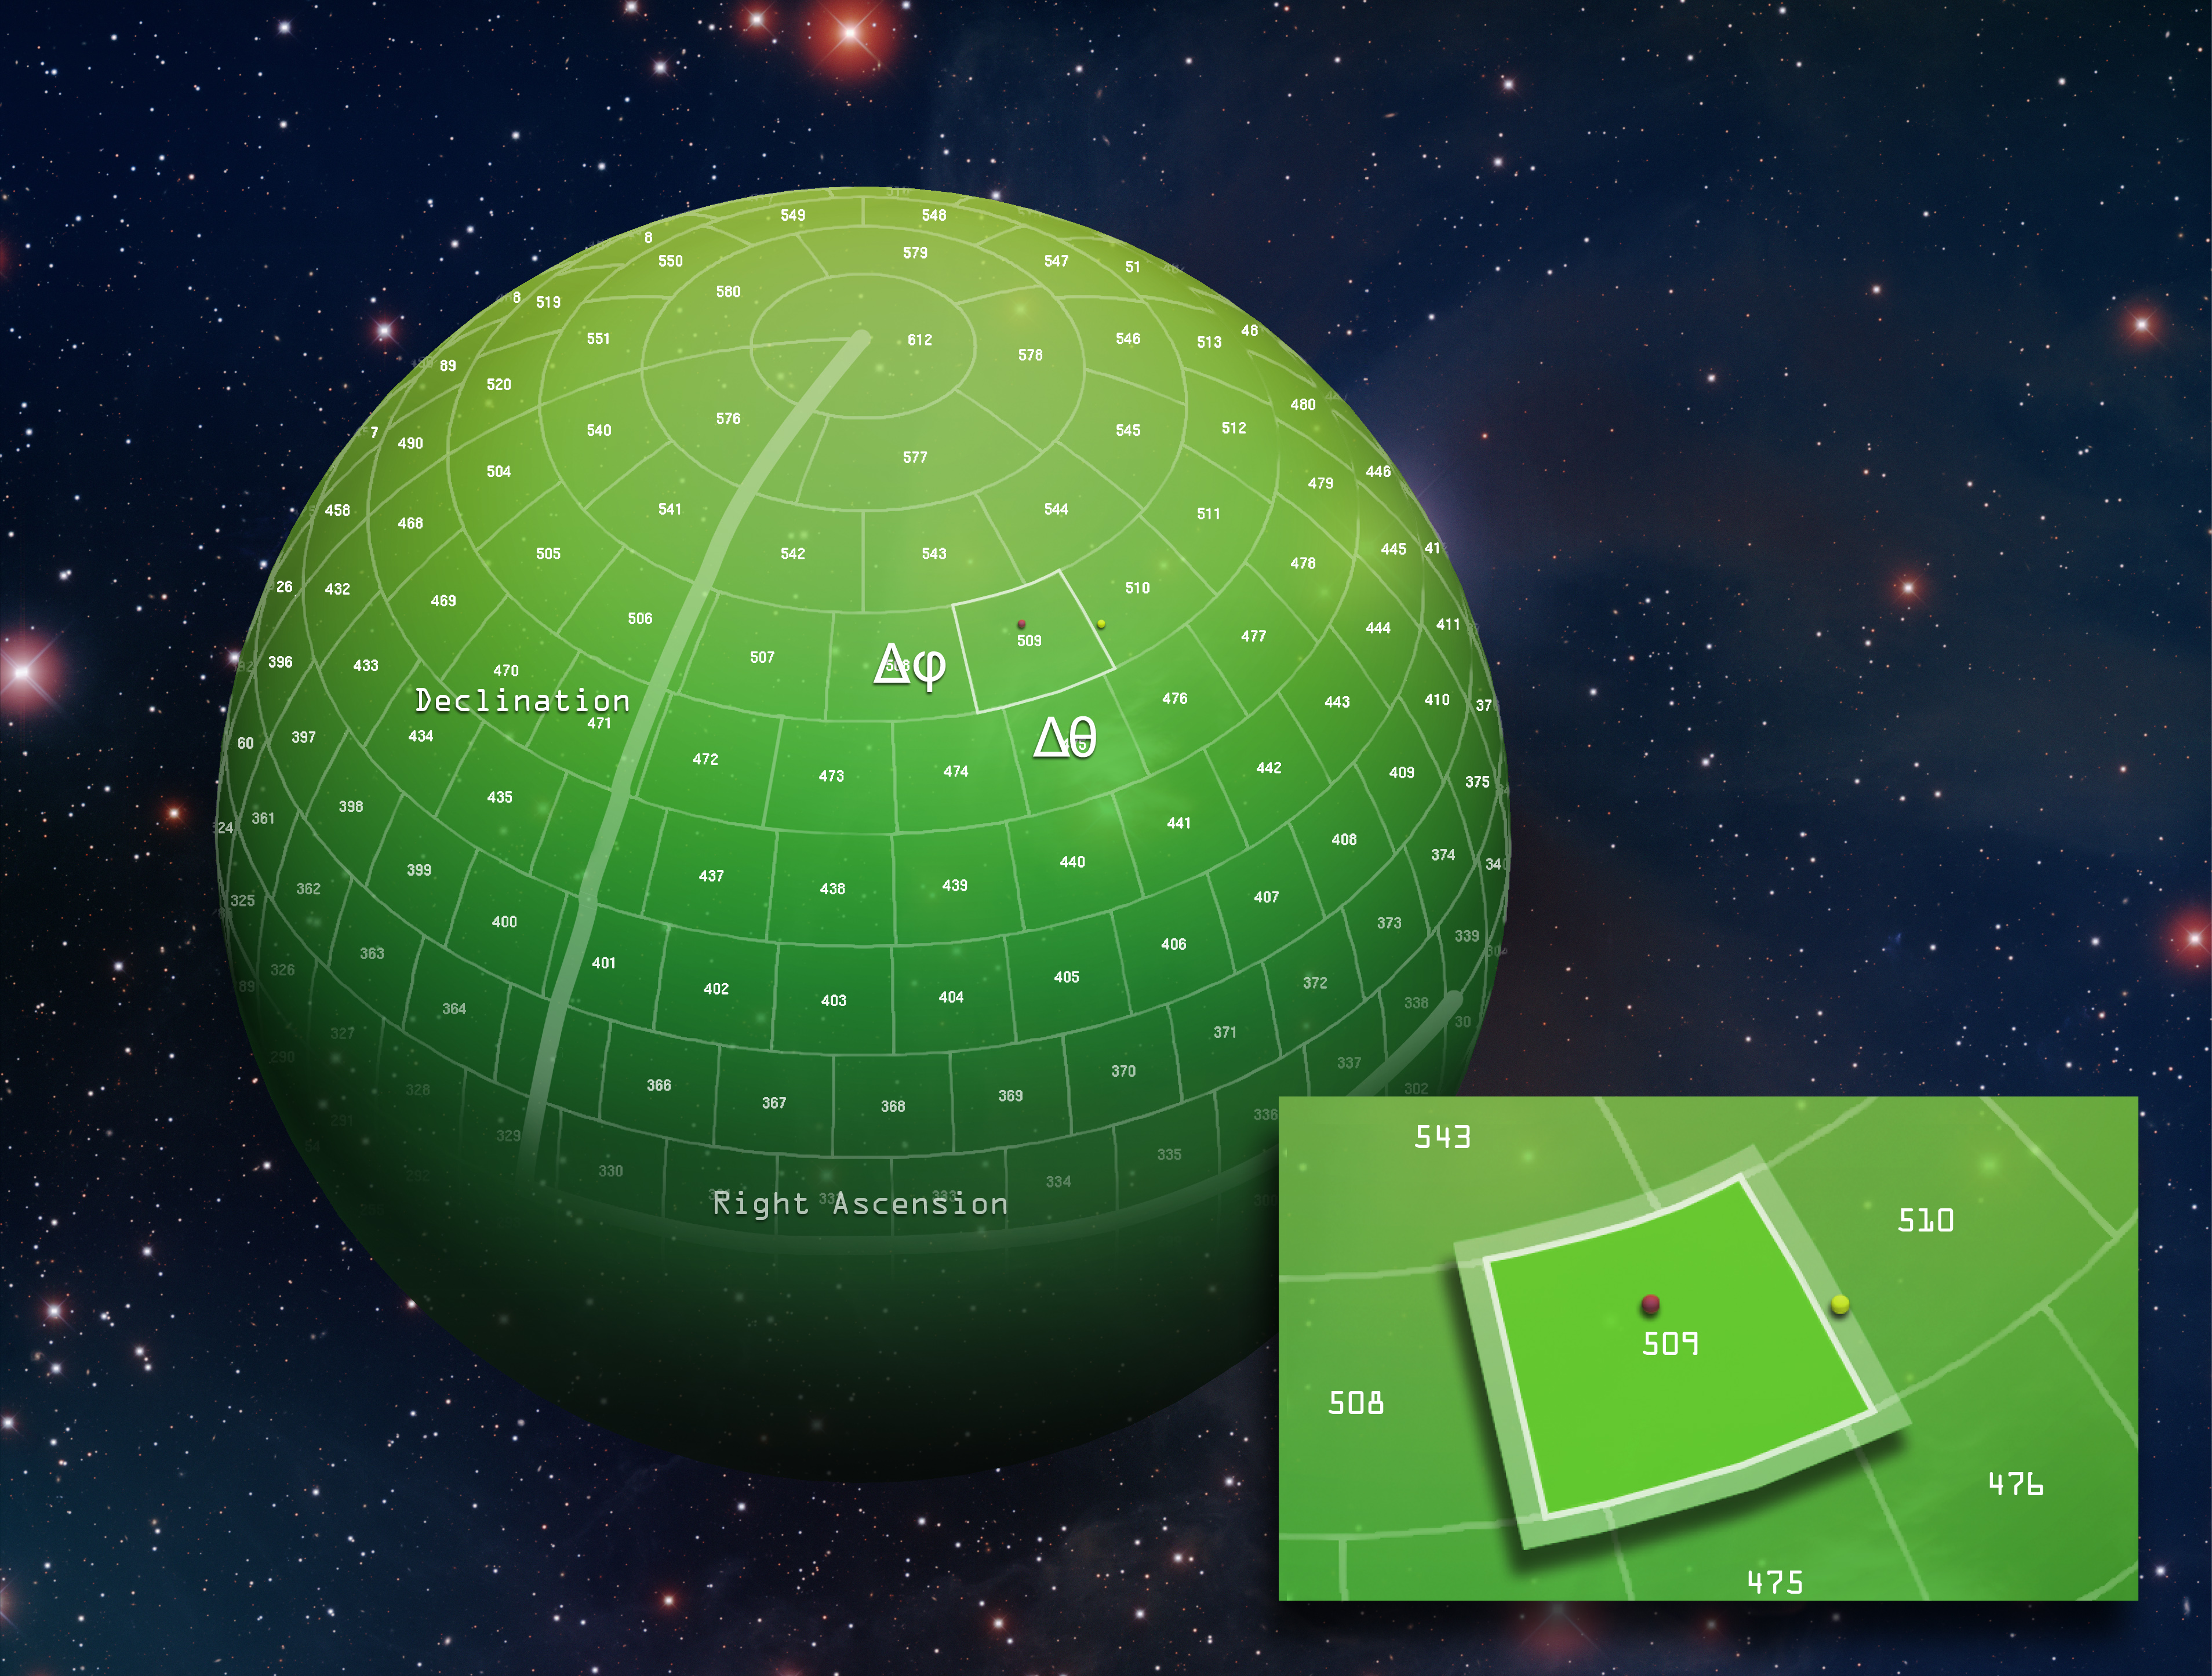

Data Mining Sphere

The Large Synoptic Survey Telescope (LSST) database team has developed an innovative “overlapping partitioning” method for storing enormous amounts of information for rapid access. By overlapping equally sized packets of information in the partitioned sphere, searching for nearest neighbor sources becomes quick and efficient. Further, the technique has been shown to work just as efficiently with increasingly complex systems. The improved algorithms resulting from this innovative architecture will be available as open source software that can be used by a broad spectrum of fields to transform access to large databases.

Credit: Vera C. Rubin Observatory/ NOIRLab/NSF/AURA